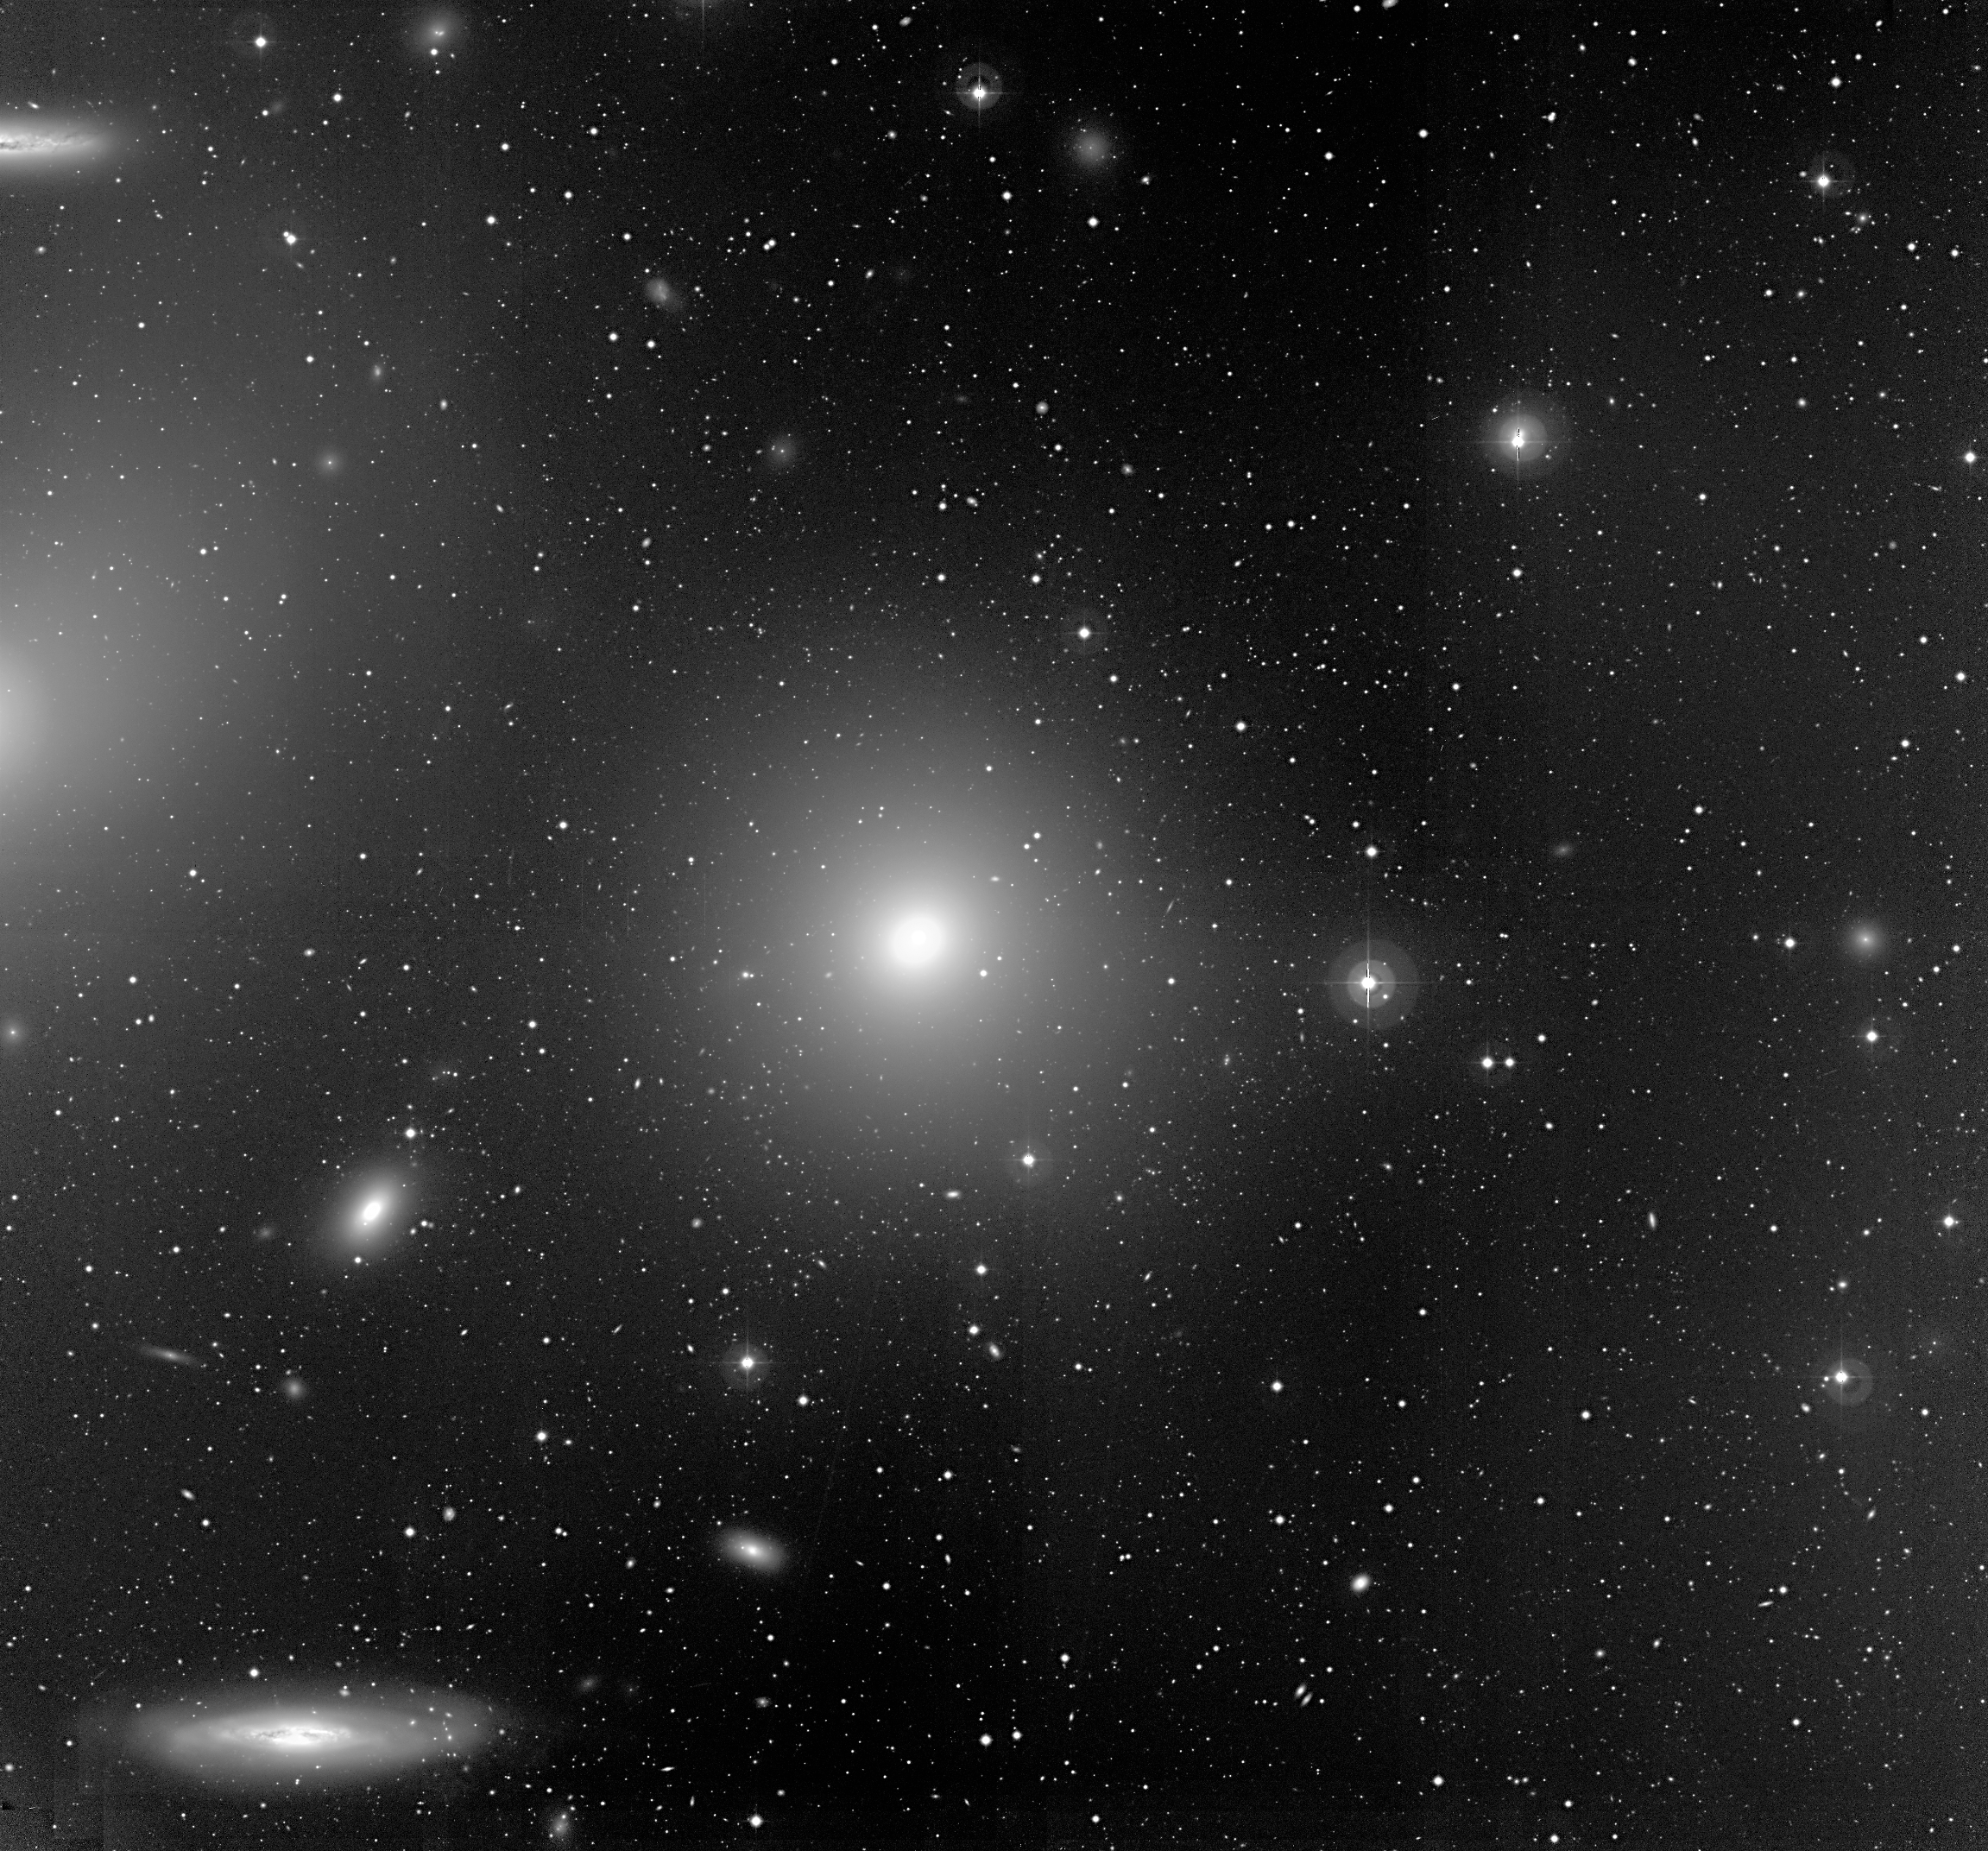

Bright galaxies in the Virgo cluster

Sky field near some of the brighter galaxies in the Virgo Cluster. This image was obtained in April 2000 with the Wide Field Imager (WFI) at the La Silla Observatory. The large elliptical galaxy at the centre is Messier 84; the elongated image of NGC 4388 (an active spiral galaxy, seen from the side) is in the lower left corner. The field measures 16.9 x 15.7 square arcmin.

Credit: ESO